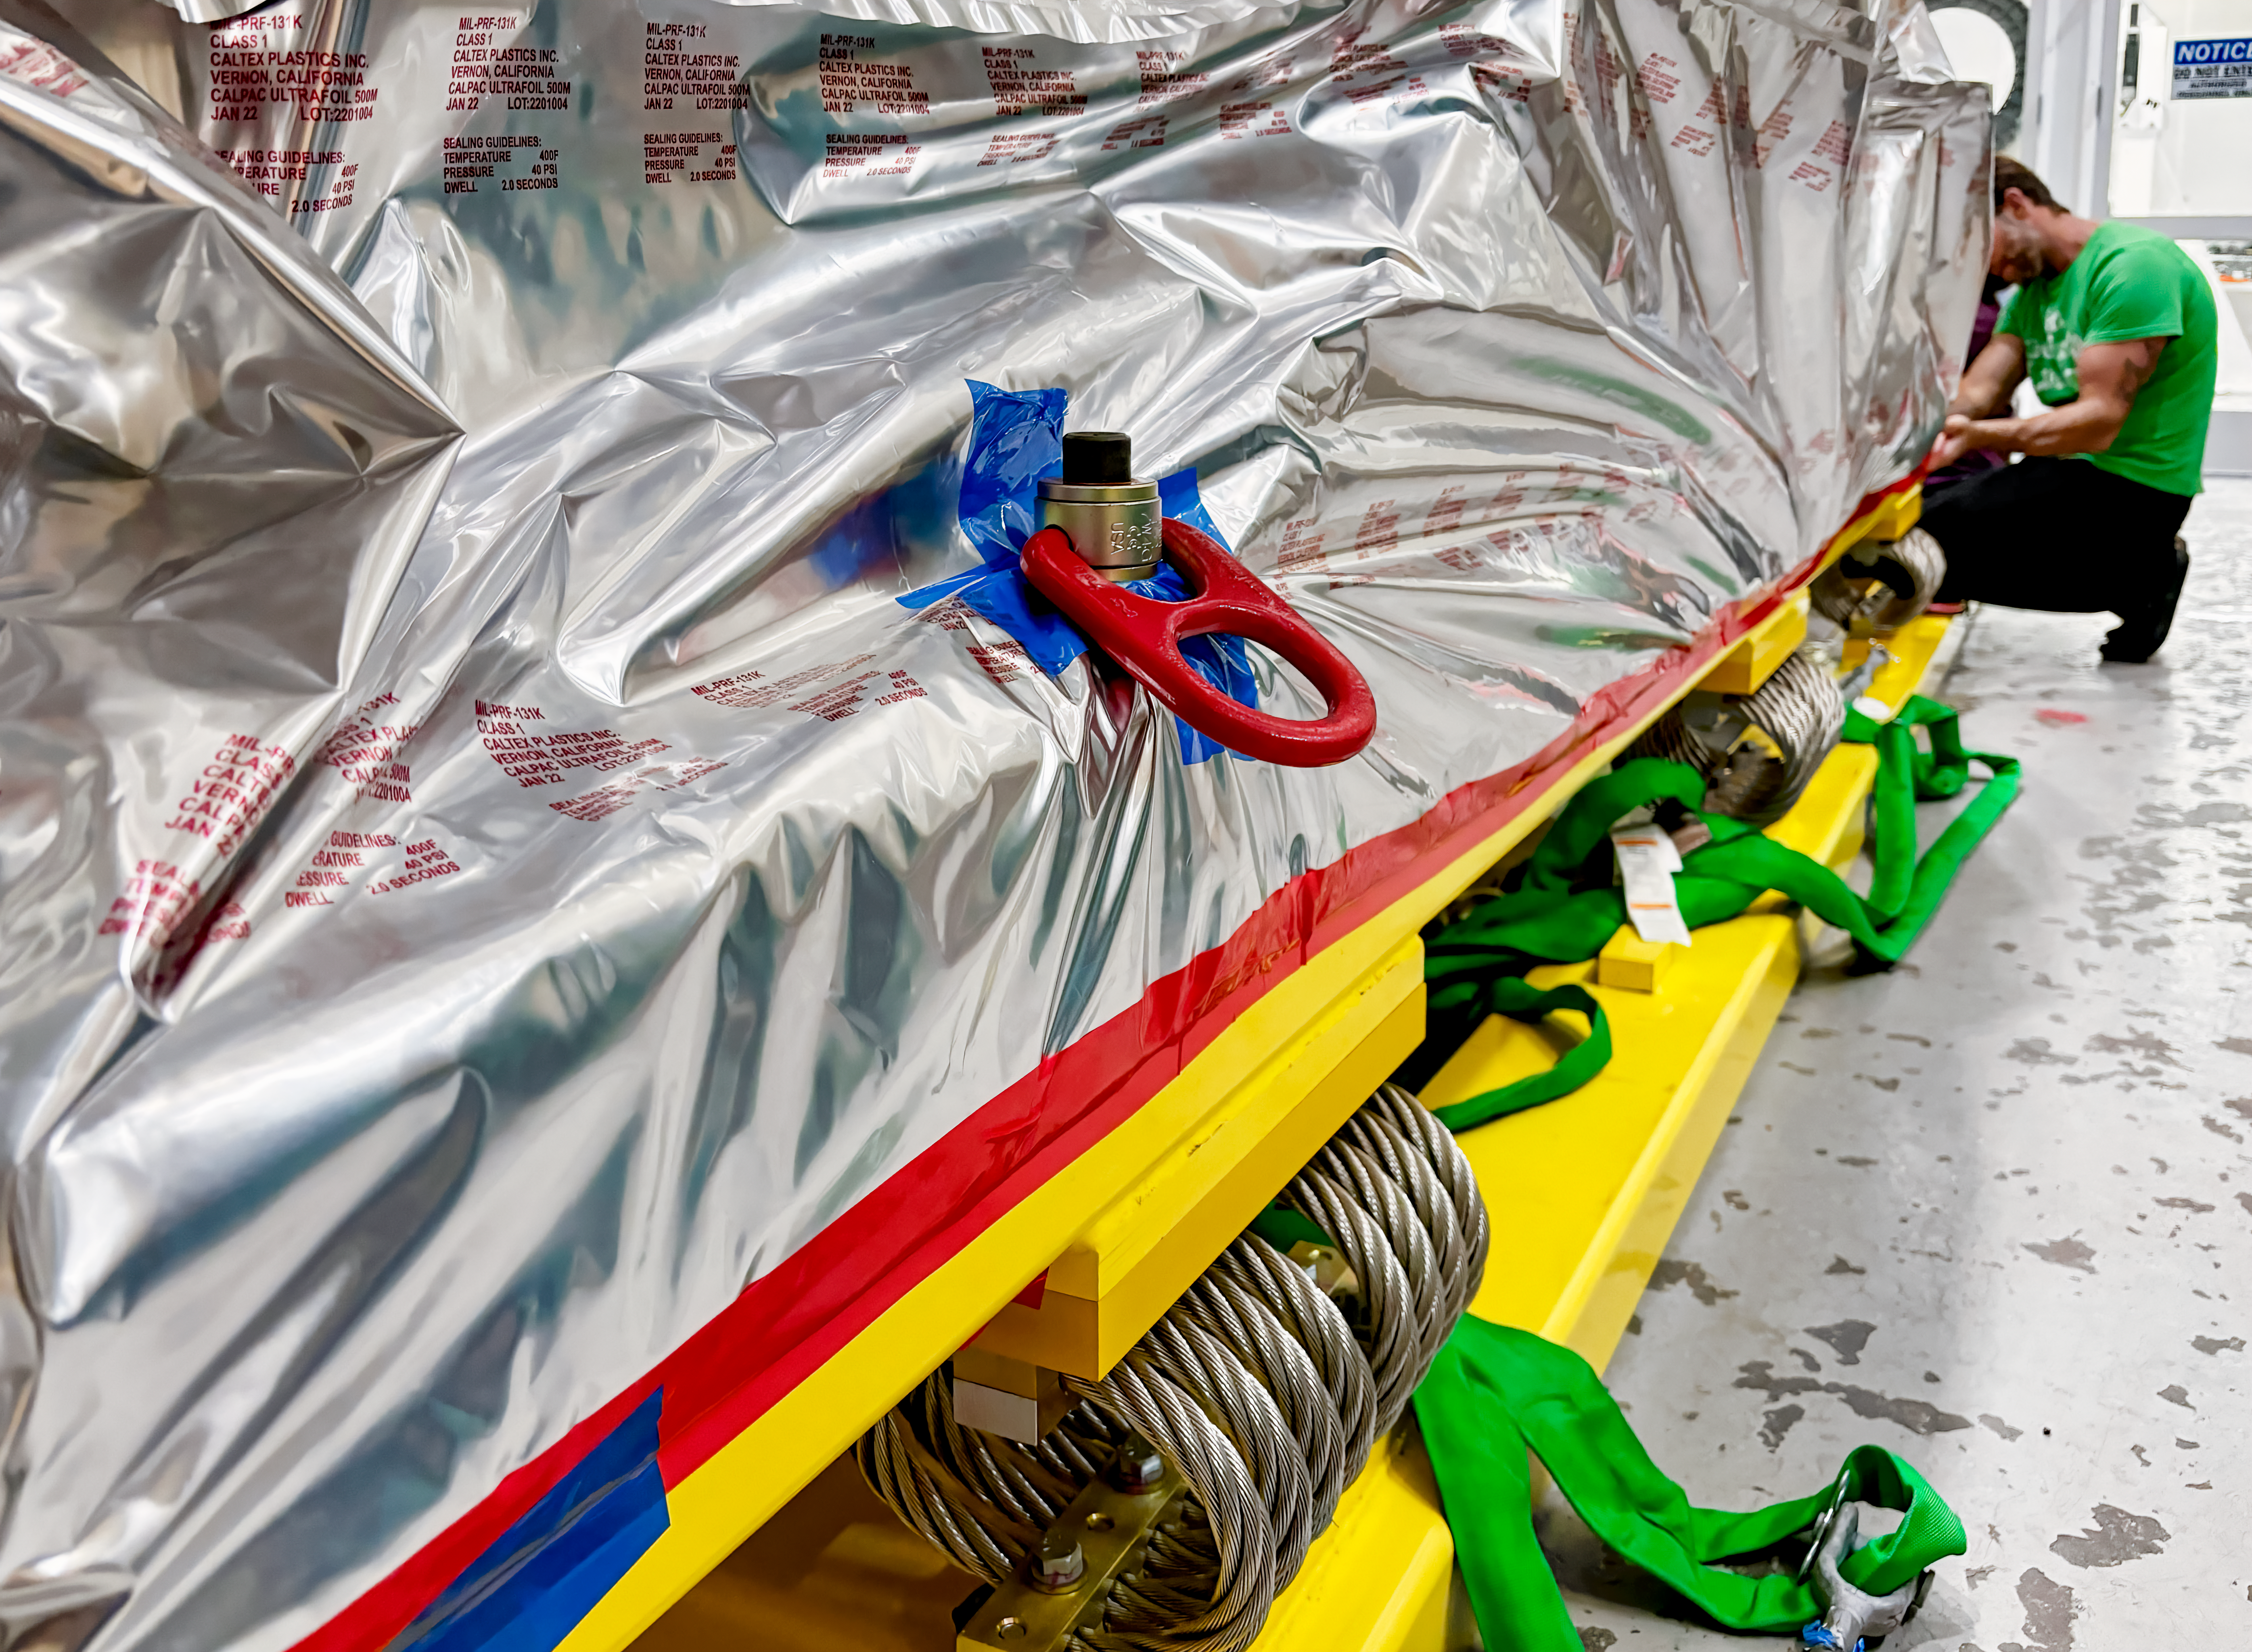

Rubin's Wrapped Camera

The completed LSST Camera was packed up and moved out of the clean room at SLAC in April 2024, in preparation for shipping to Chile.

Credit: RubinObs/NOIRLab/SLAC/NSF/DOE/AURA/T. Lange